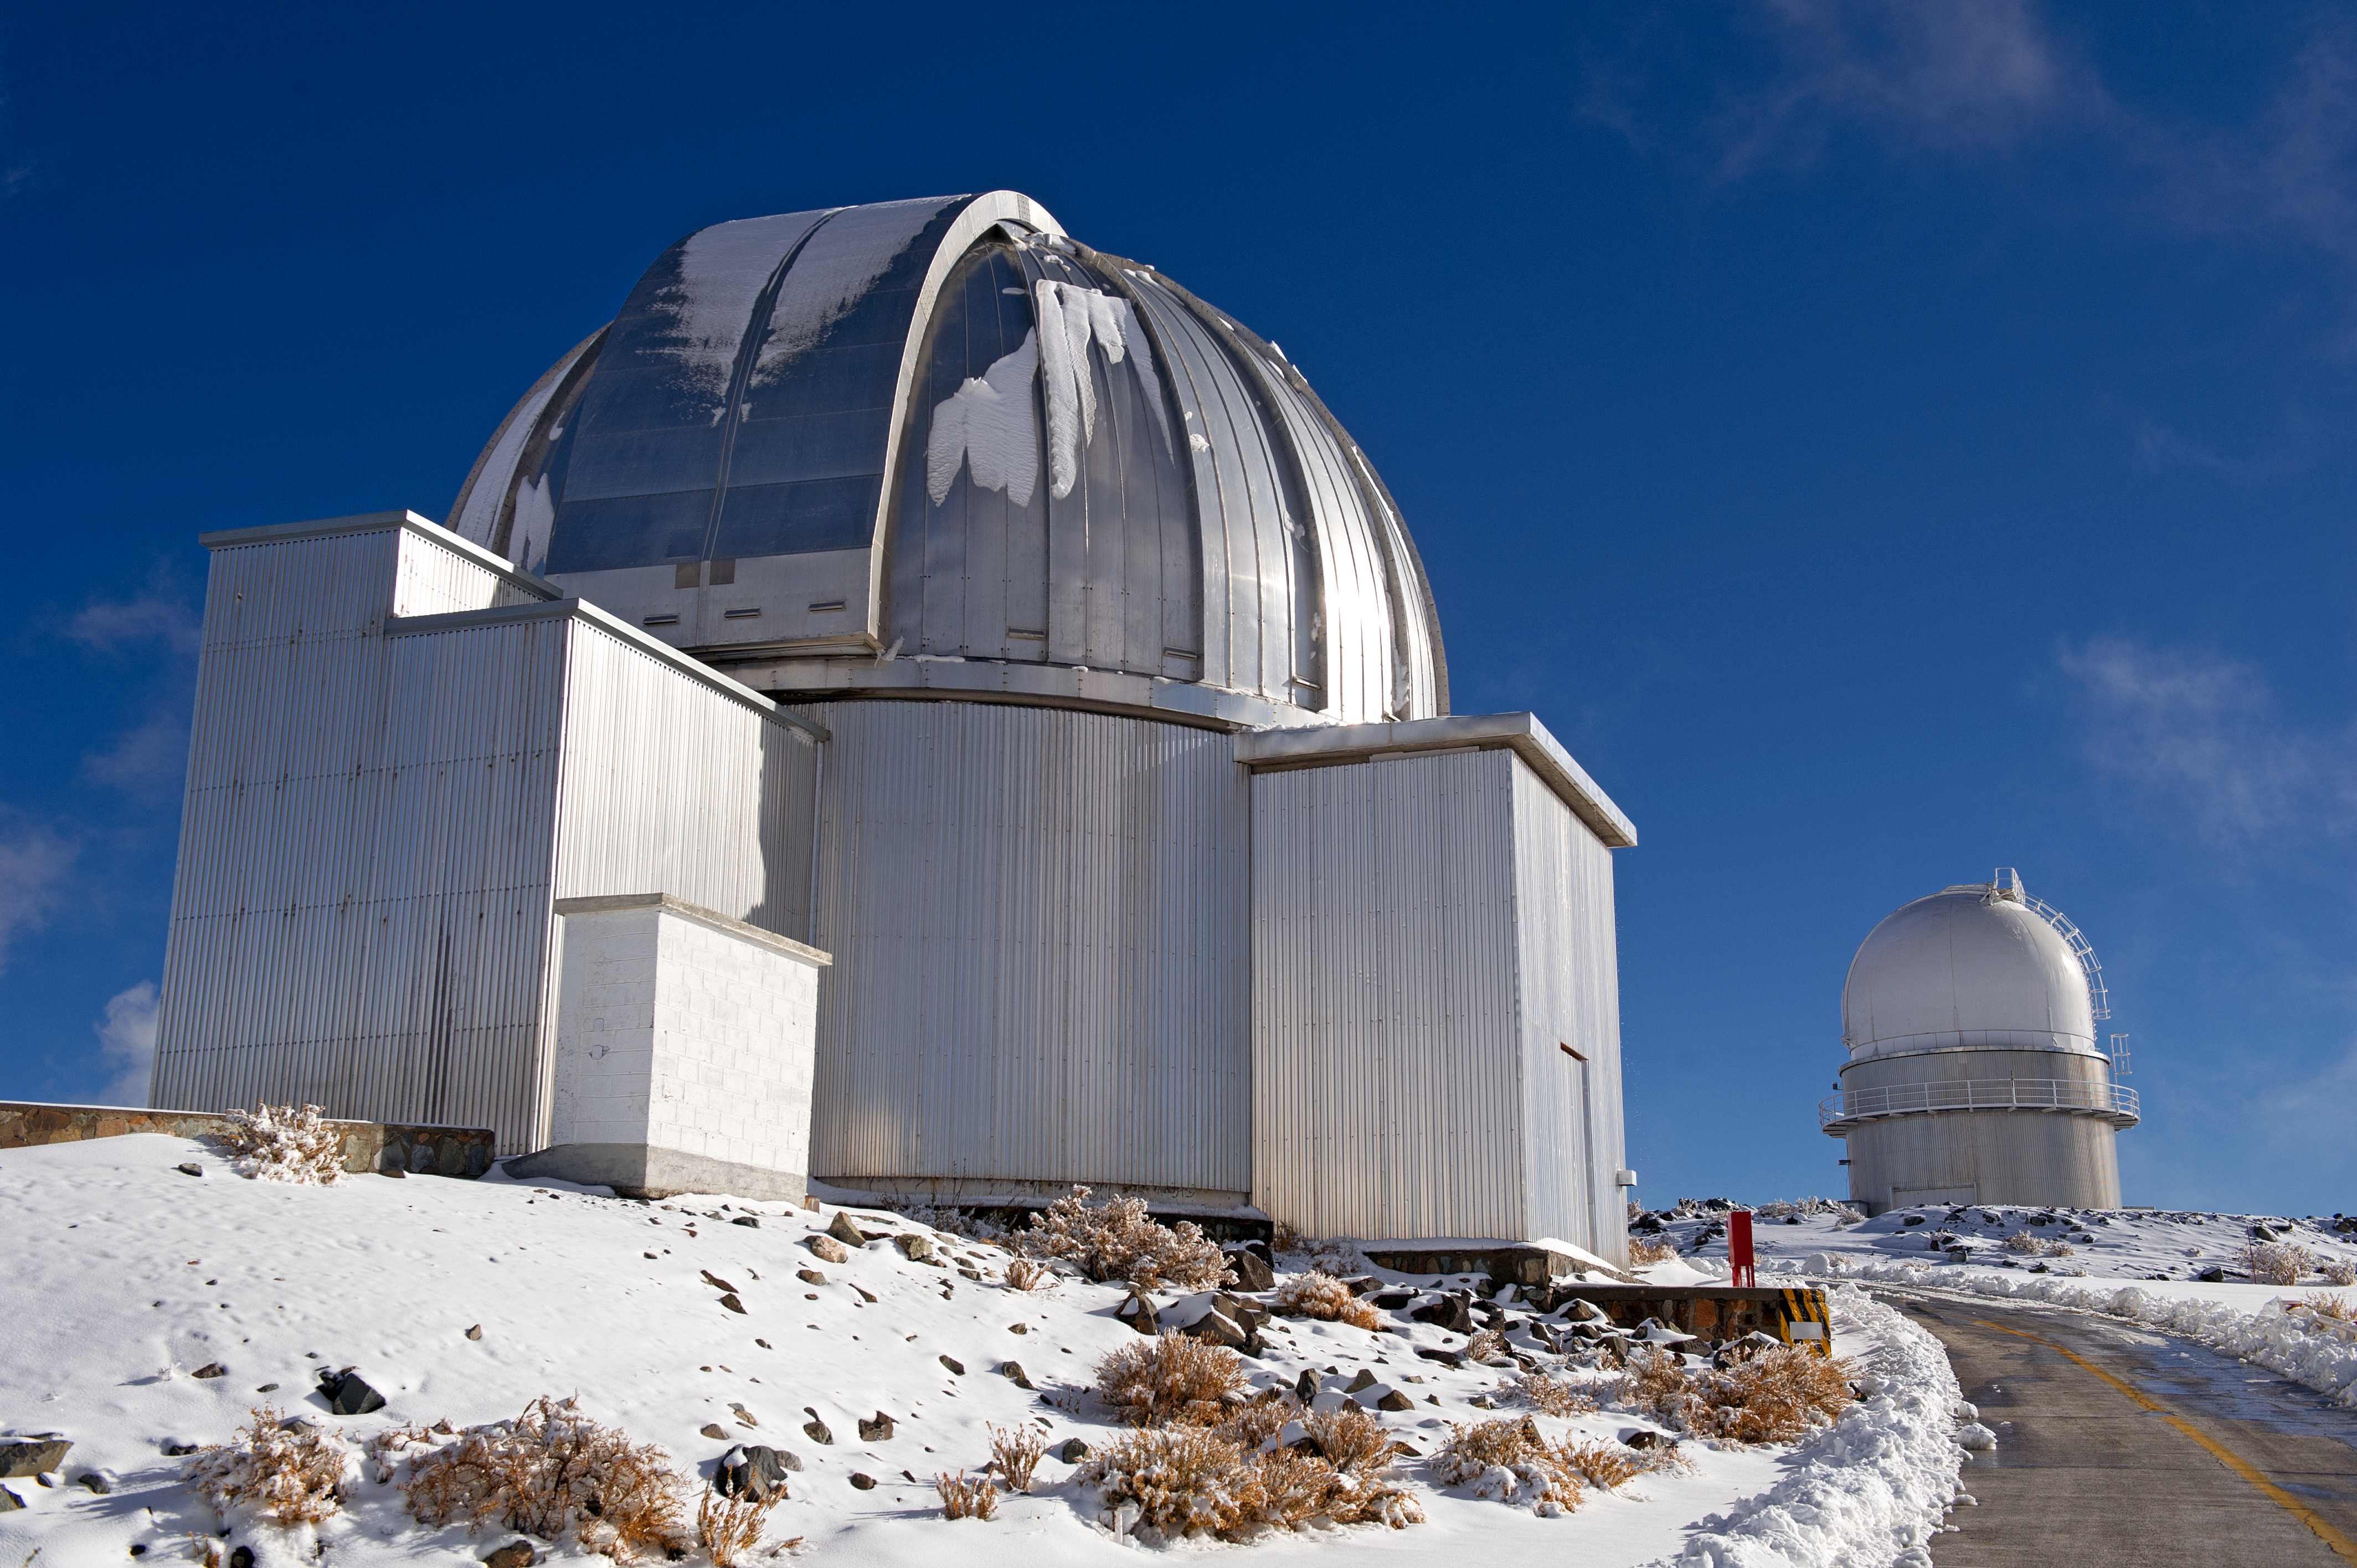

Atop La Silla

Telescopes at La Silla observatory, Chile.

Credit: ESO/José Francisco Salgado (josefrancisco.org)